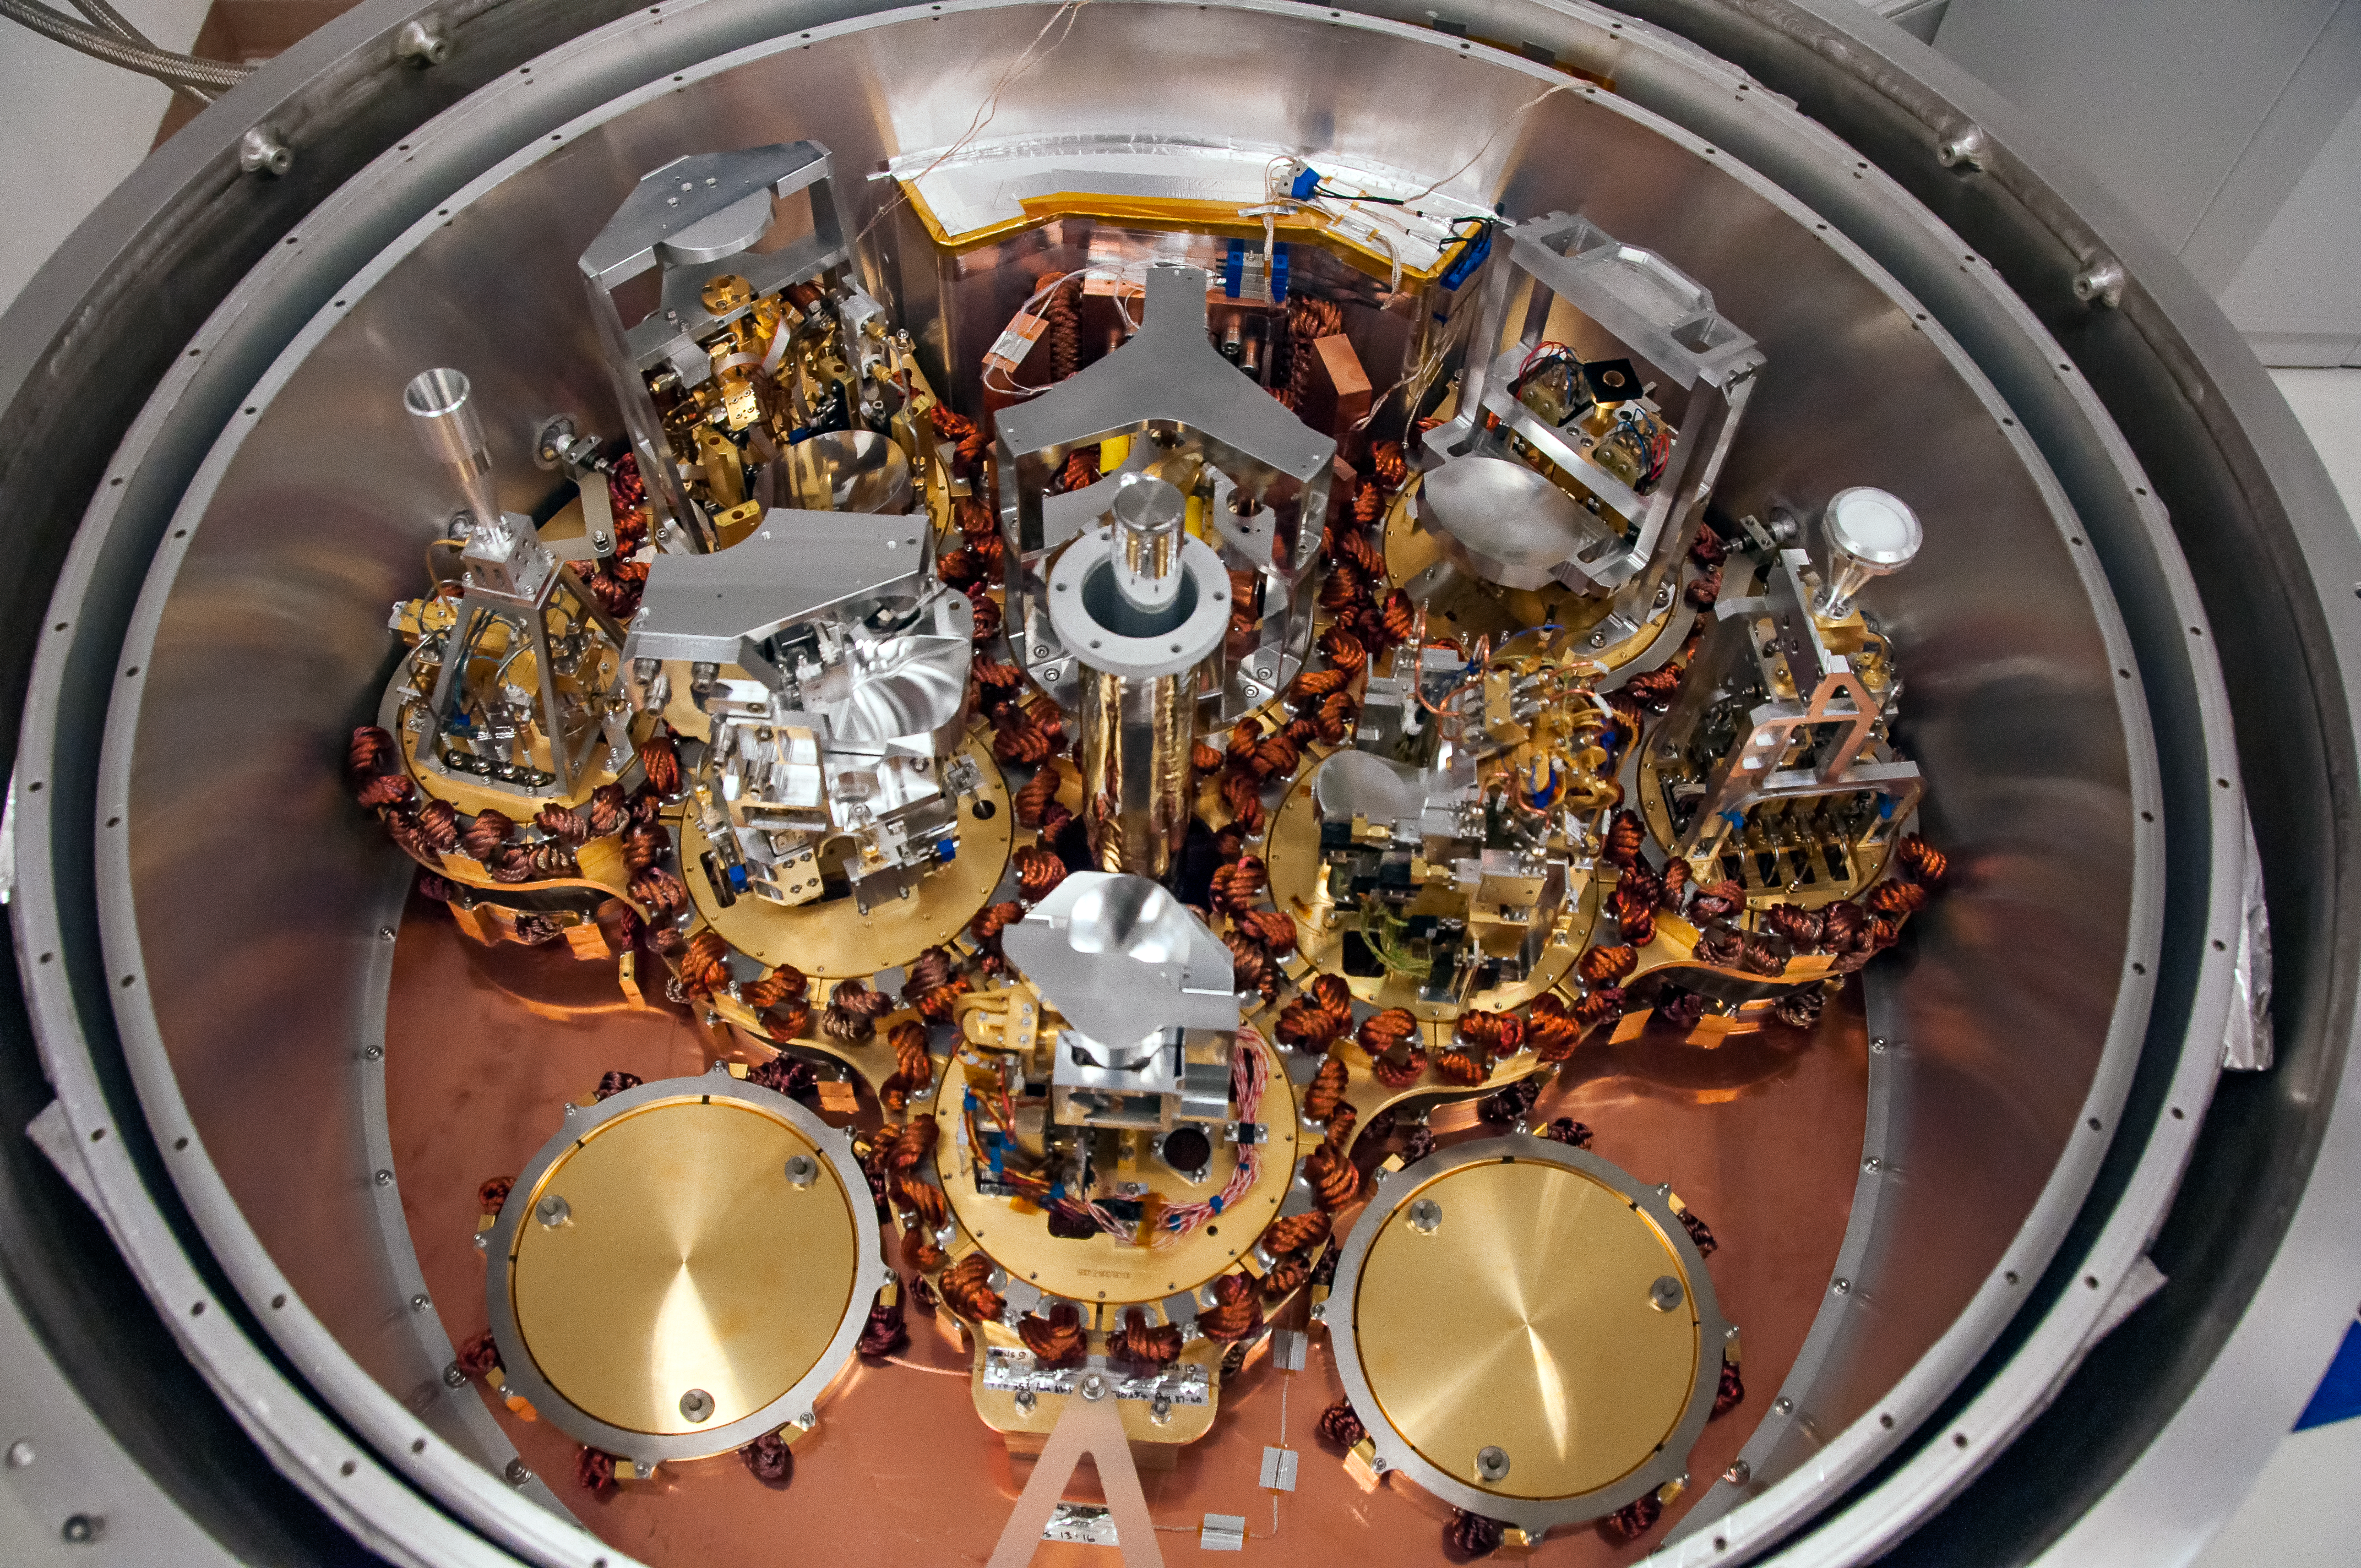

Inside ALMA cryostat

This complex looking piece of equipment is part of the Atacama Large Millimeter/submillimeter Array (ALMA) cryostat. When these are installed in some of the 66 antennas that make up ALMA, they will redirect radio signals picked up from outer space, and direct them to the correct receiver areas.

Credit: ESO/JAO